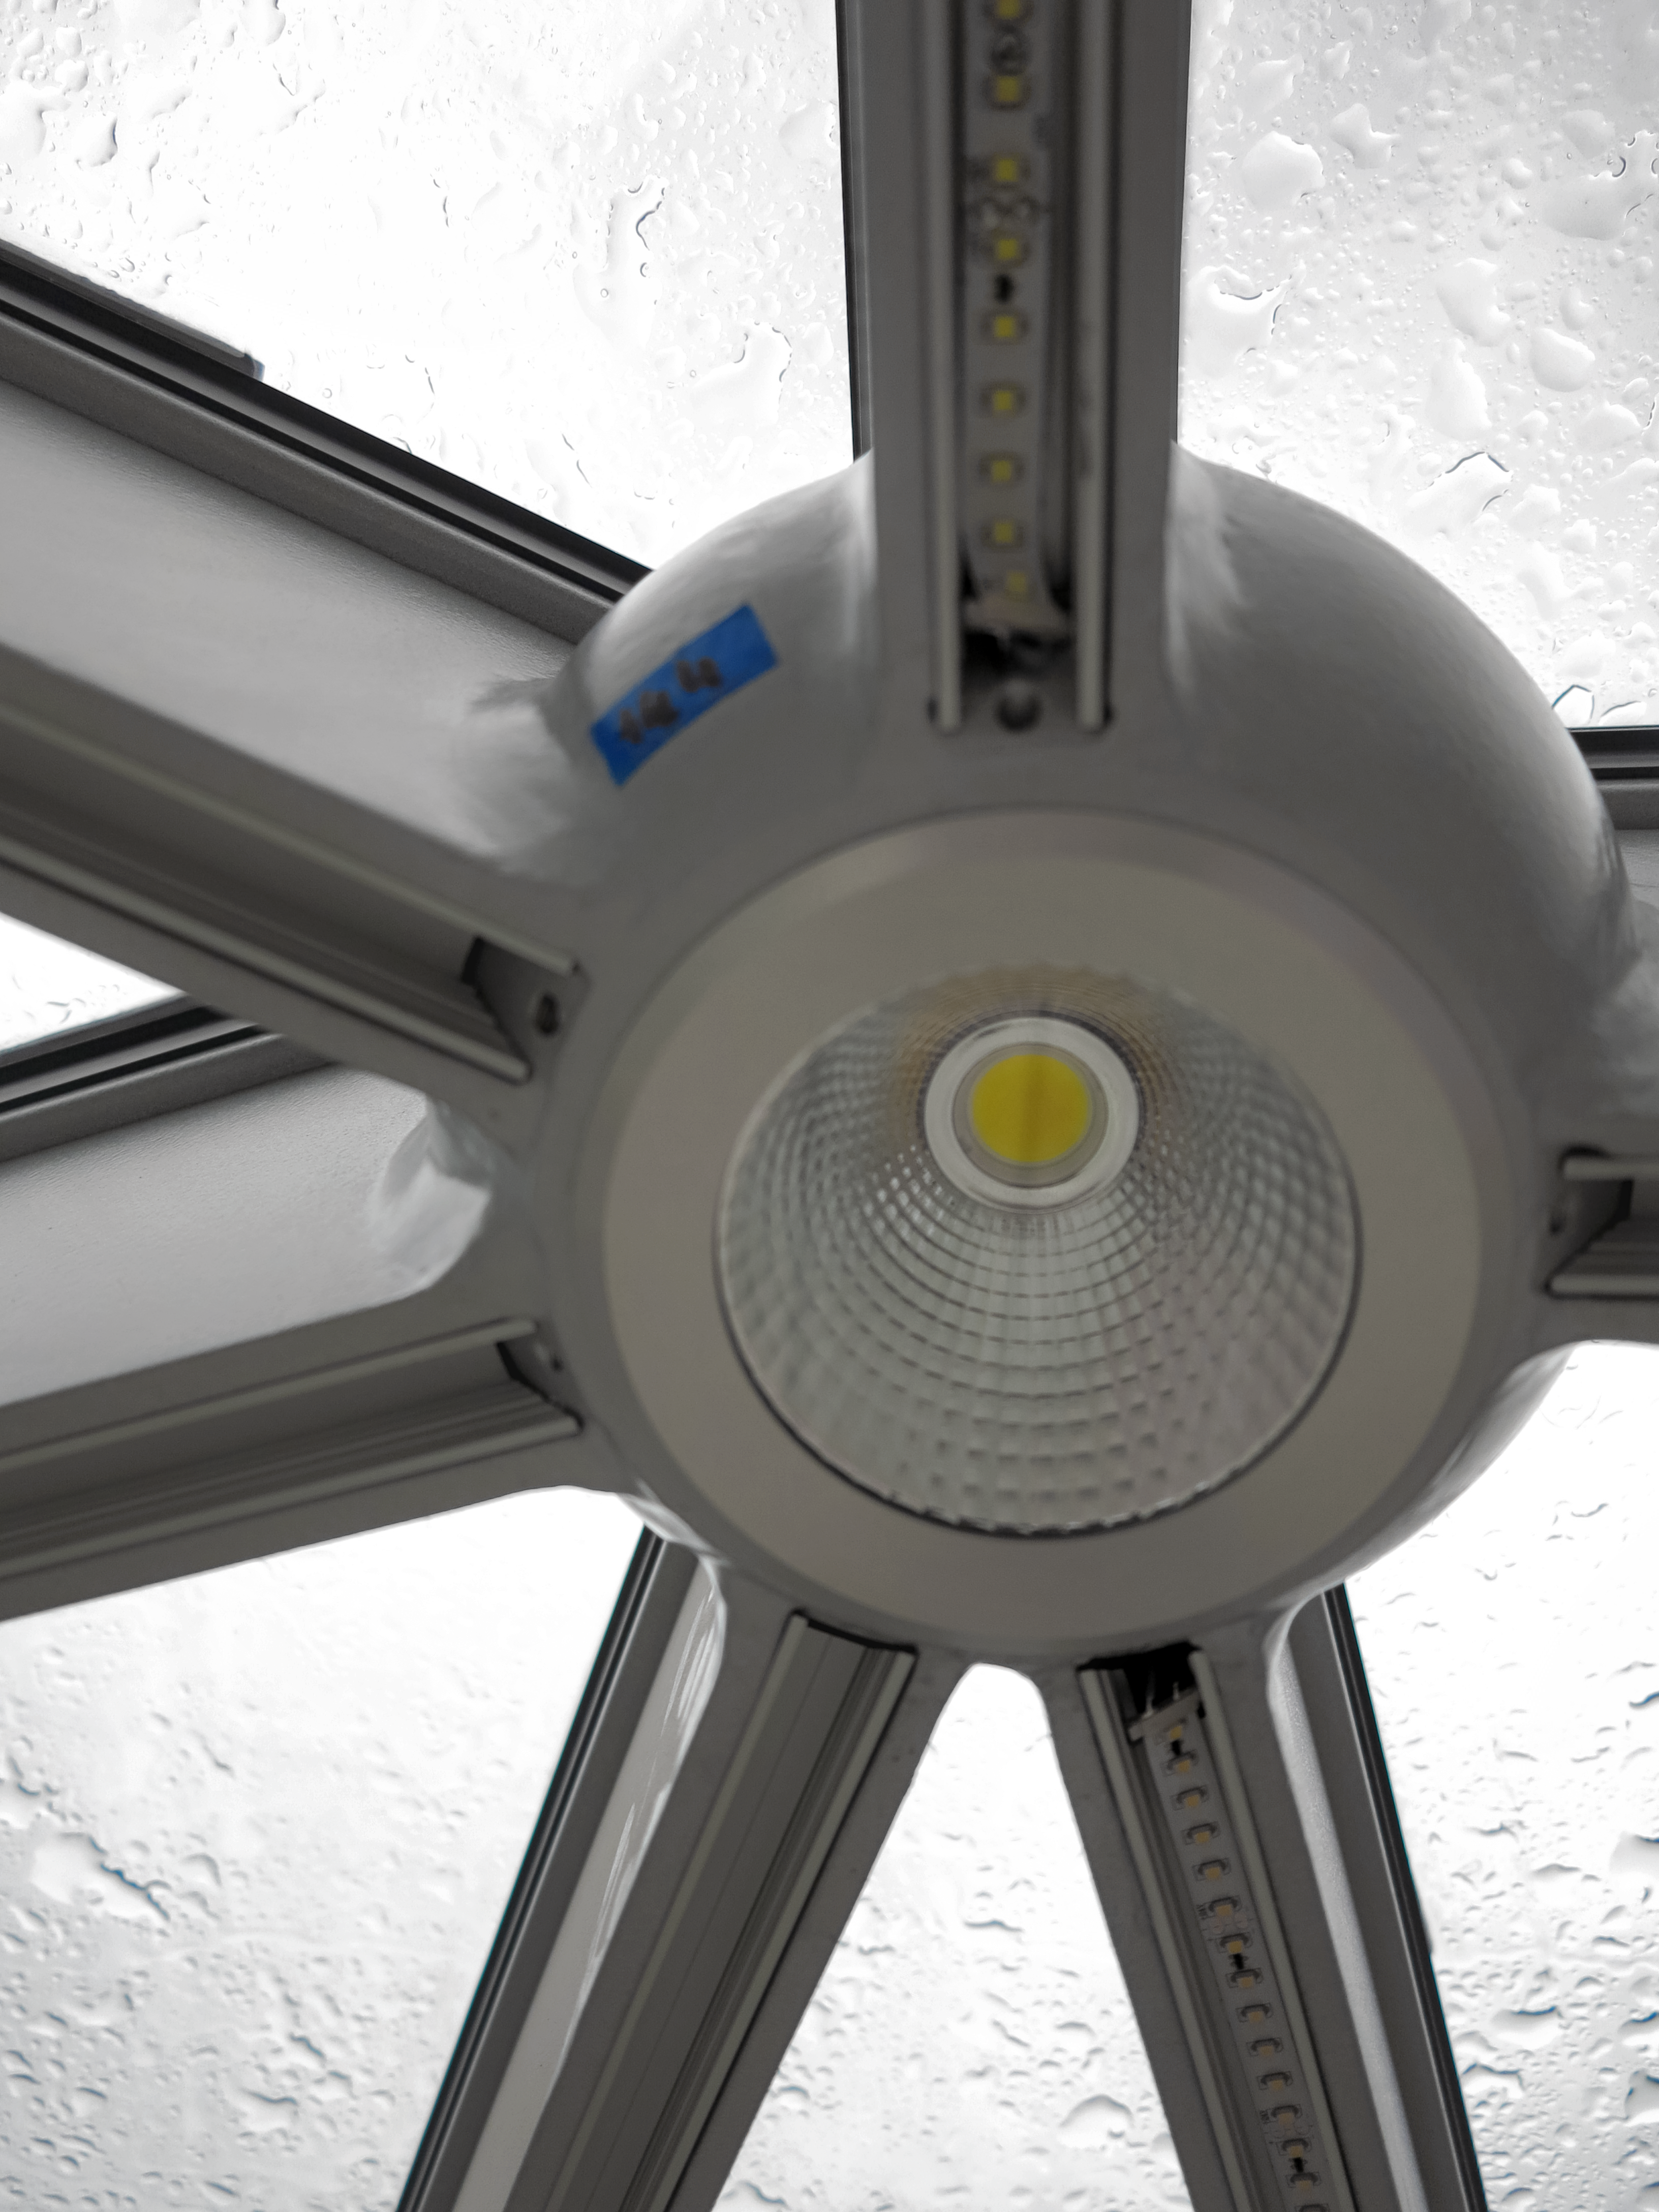

A star in light bulb form

One of the lights that make up the star-roof at the ESO Supernova Planetarium & Visitor Centre.

Credit: ESO